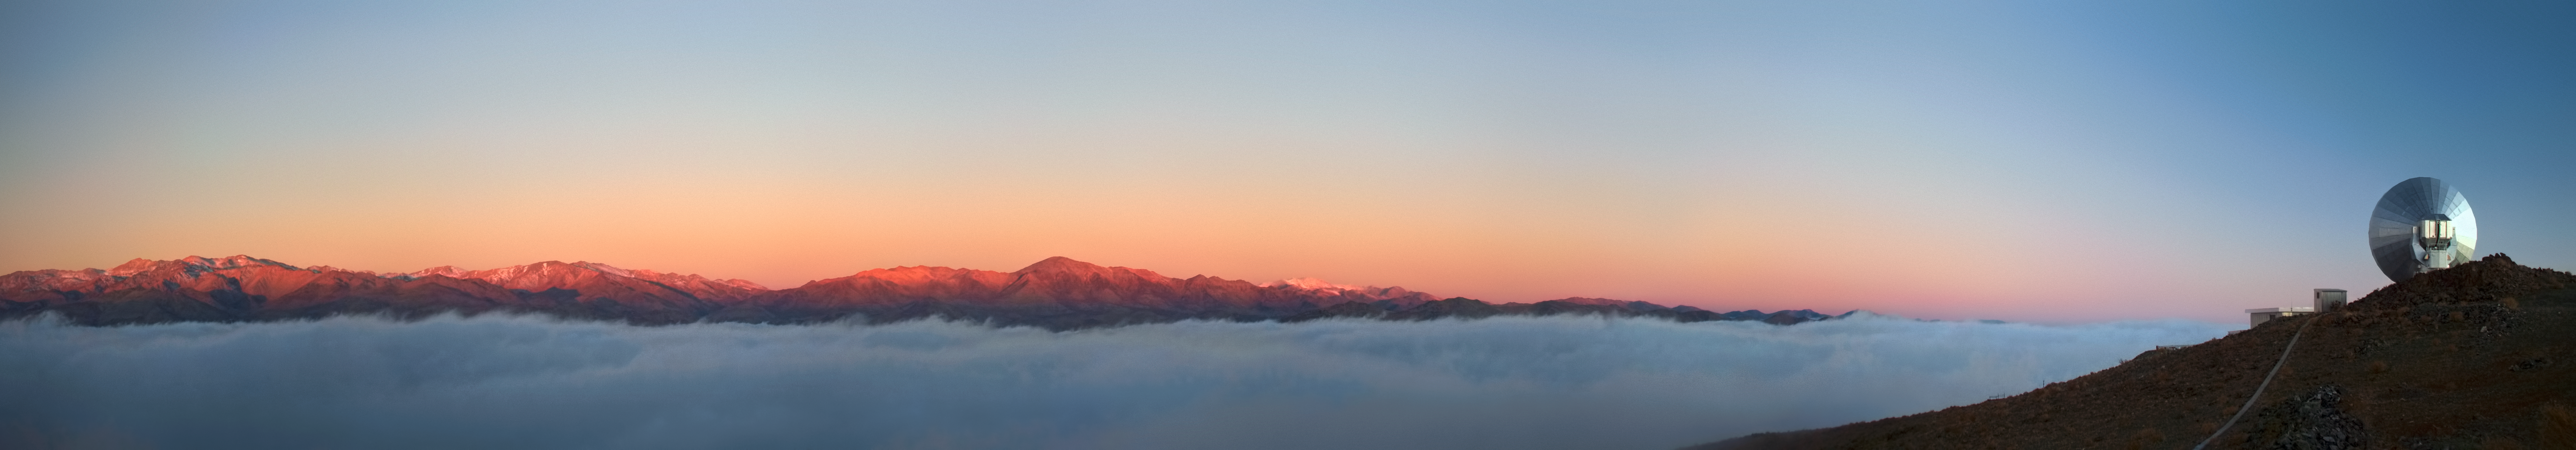

The sentinel

Here we see the now-obsolete Swedish–ESO Submillimetre Telescope (SEST), watching vigilantly over the horizon at ESO’s La Silla Observatory like a sentinel. Below, stratus clouds blanket the valley.

SEST was installed at La Silla in 1987, and at the time of its first light was the only large submillimetre telescope operating in the southern hemisphere. Although it was decommissioned in 2003, the 15-metre diameter dish remains at La Silla Observatory and serves as a tribute to the groundbreaking work it accomplished — both as a standalone telescope, and also as a testbed for later projects such as the Atacama Pathfinder Experiment telescope (APEX) and the Atacama Large Millimeter/submillimeter Array (ALMA).

During its tenure, SEST made several big discoveries, including, in 1995, finding the Boomerang Nebula to be the coldest place in the Universe at just one degree above absolute zero, and discovering the first extragalactic silicon monoxide maser.

This beautiful panorama was taken by ESO photo ambassador Alexandre Santerne. Alexandre is a professional astronomer who also participates regularly in public outreach events and conferences.

Credit: ESO/A. Santerne